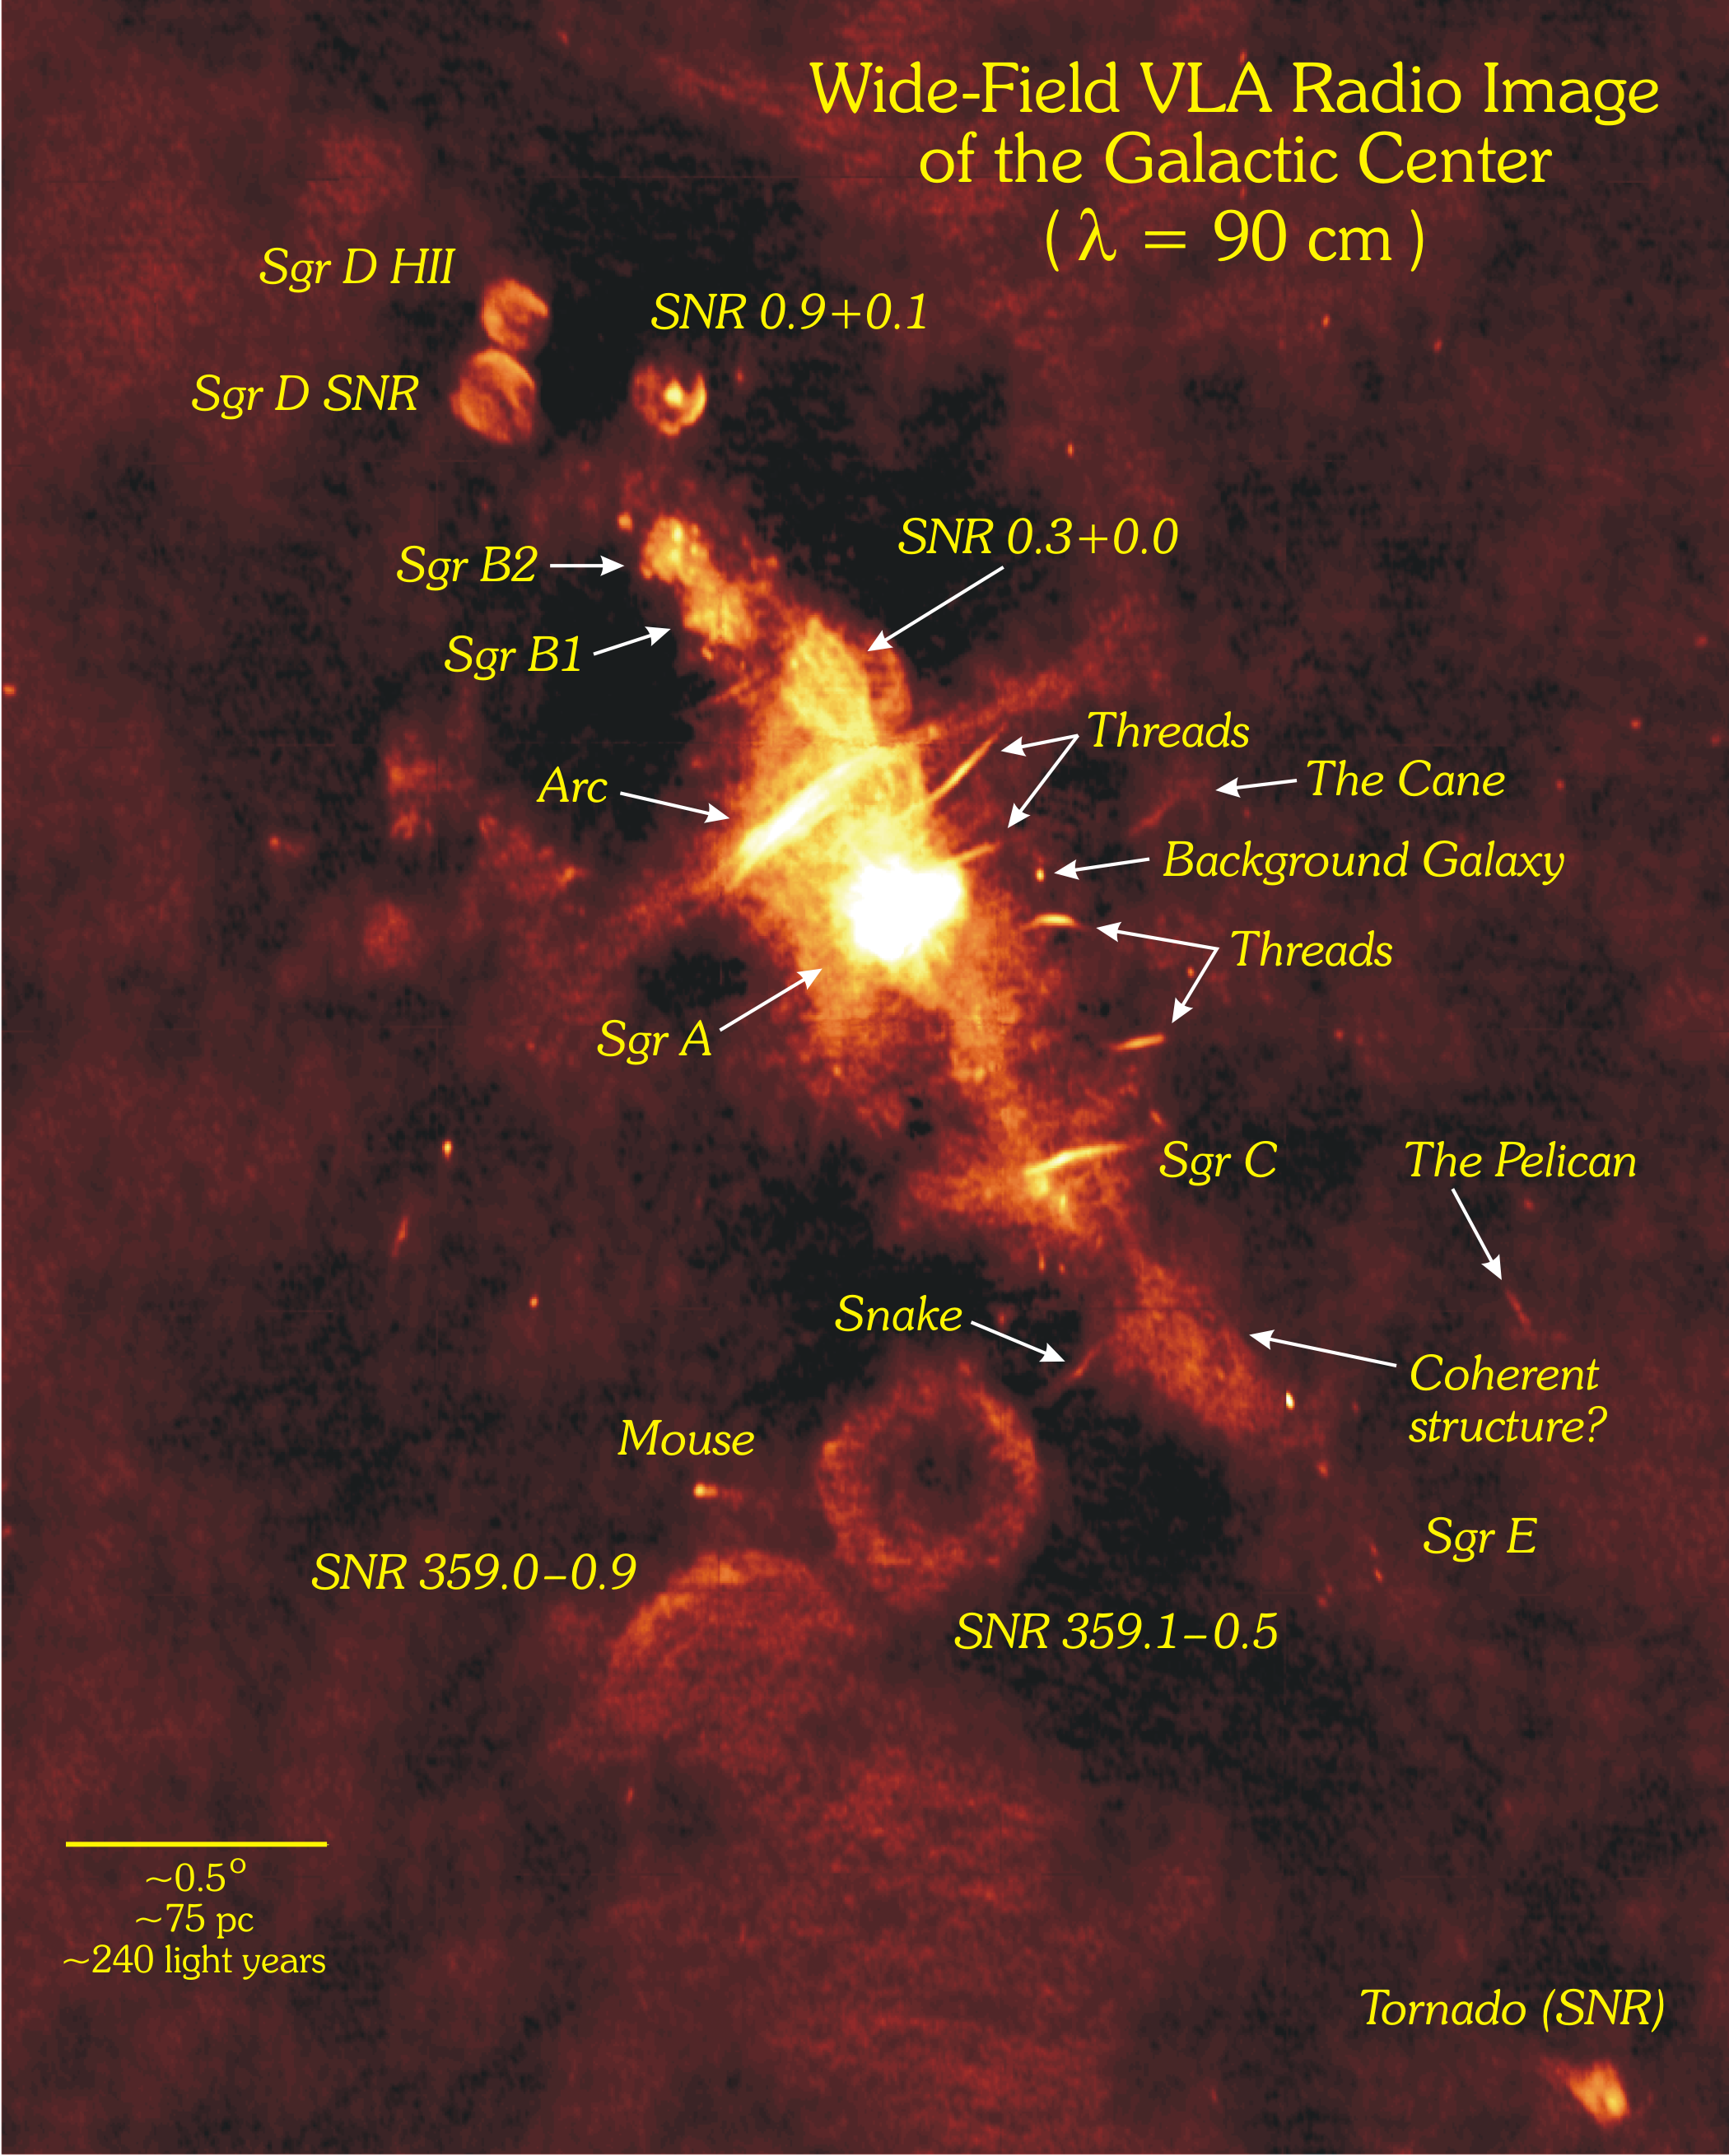

Labeled Map of Our Galaxy's Center

The diagonal line of bright objects in this image of the heart of our Milky Way Galaxy are all powerful sources of radio waves. The bright center is the home of the supermassive black hole, Sagittarius A*. The dense, bright circles are the nurseries of new, hot stars and the bubbles are the graveyards of exploded, massive stars. The thread-like shapes are not yet understood, but probably trace powerful magnetic field lines. This giant image was assembled from observations made by the Very Large Array (VLA).

Credit: NRAO/AUI/NSF and N.E. Kassim, Naval Research Laboratory